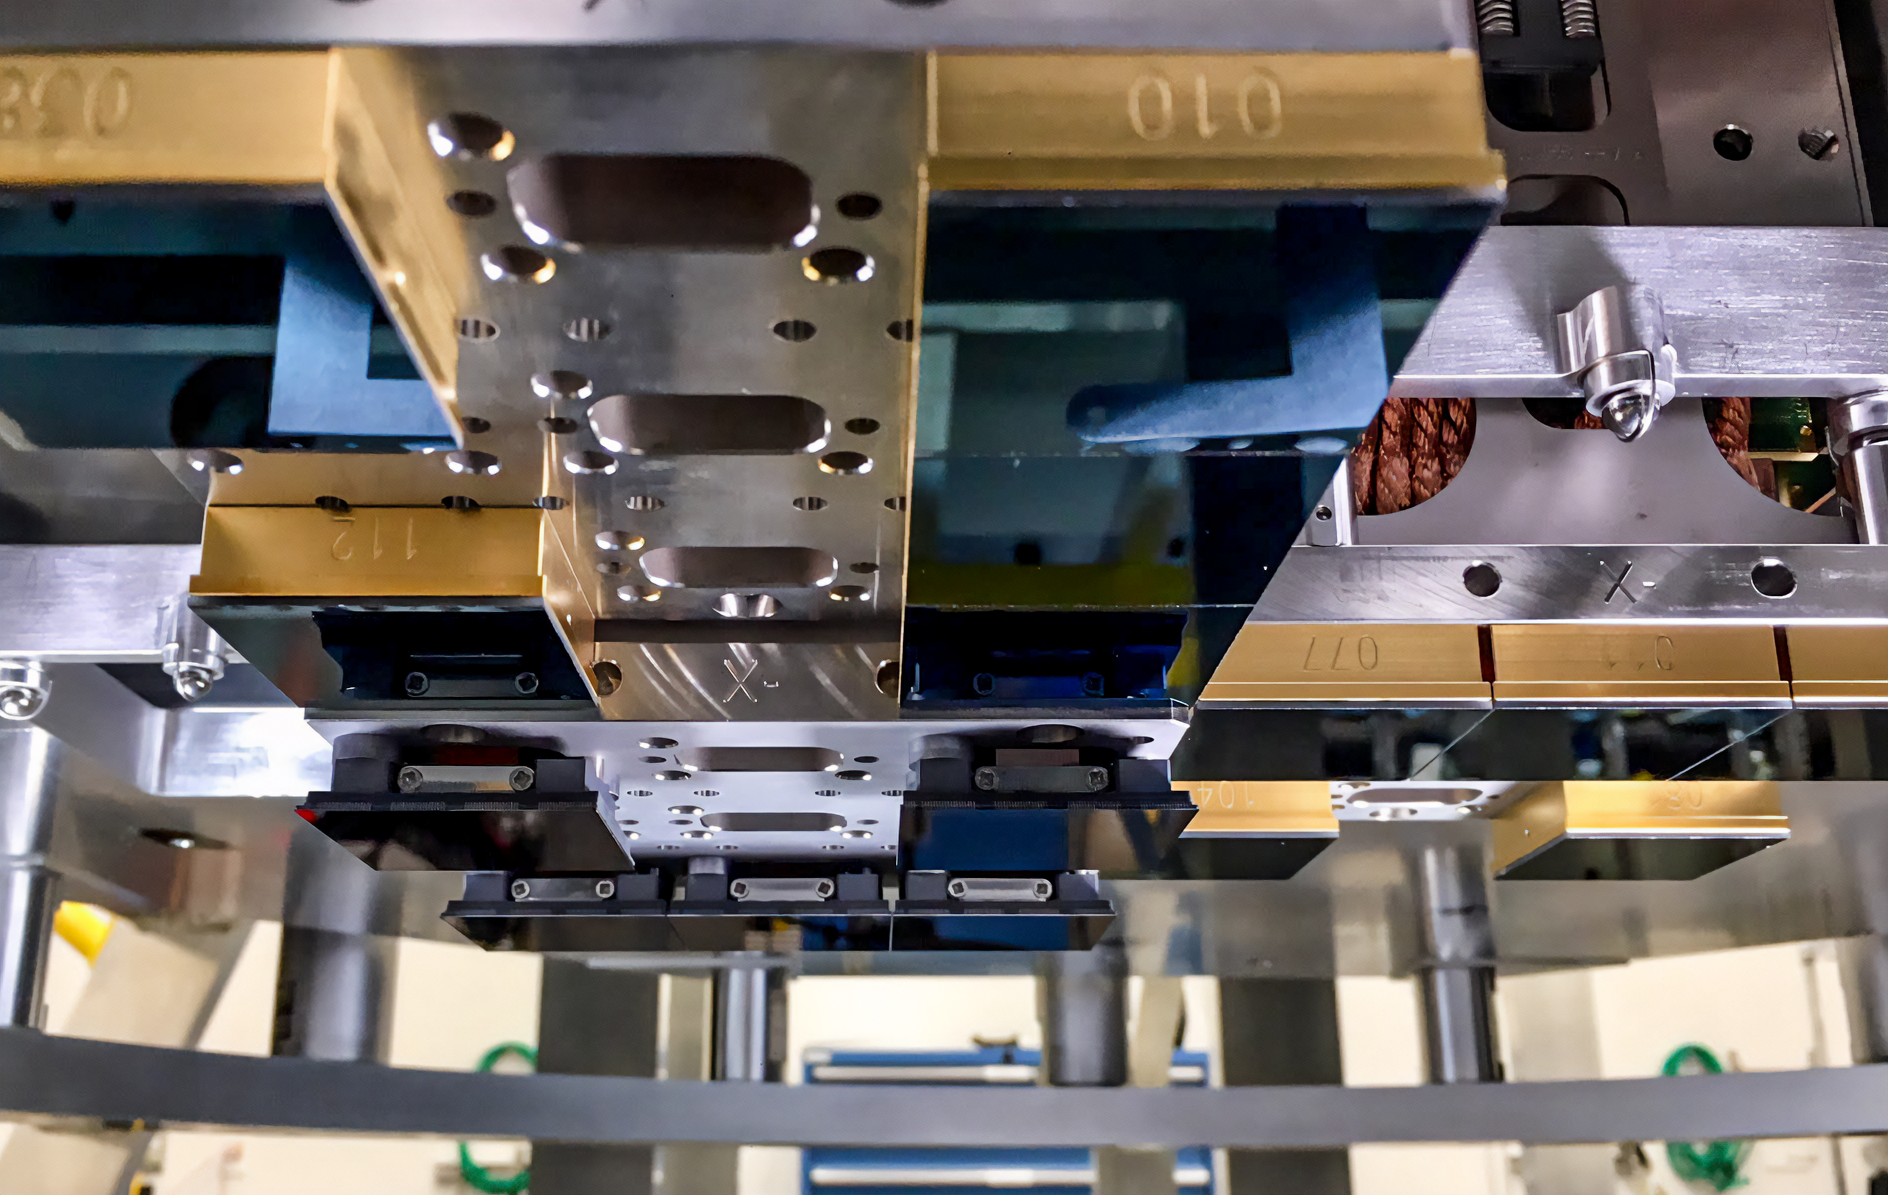

Vera C. Rubin Observatory LSST Camera Focal Plane Build 045

Testing the process of installing RTMs into the cryostat using a mechanical RTM and prototype cryostat assembly. These mechanical prototypes have all of the same features and most of the same tolerances as the real RTMs and cryostat assembly, but use metallic components in place of the CeSic (carbon fiber reinforced silicon carbide) and non-functional CCD sensors.

Credit: Travis Lange/SLAC National Accelerator Laboratory